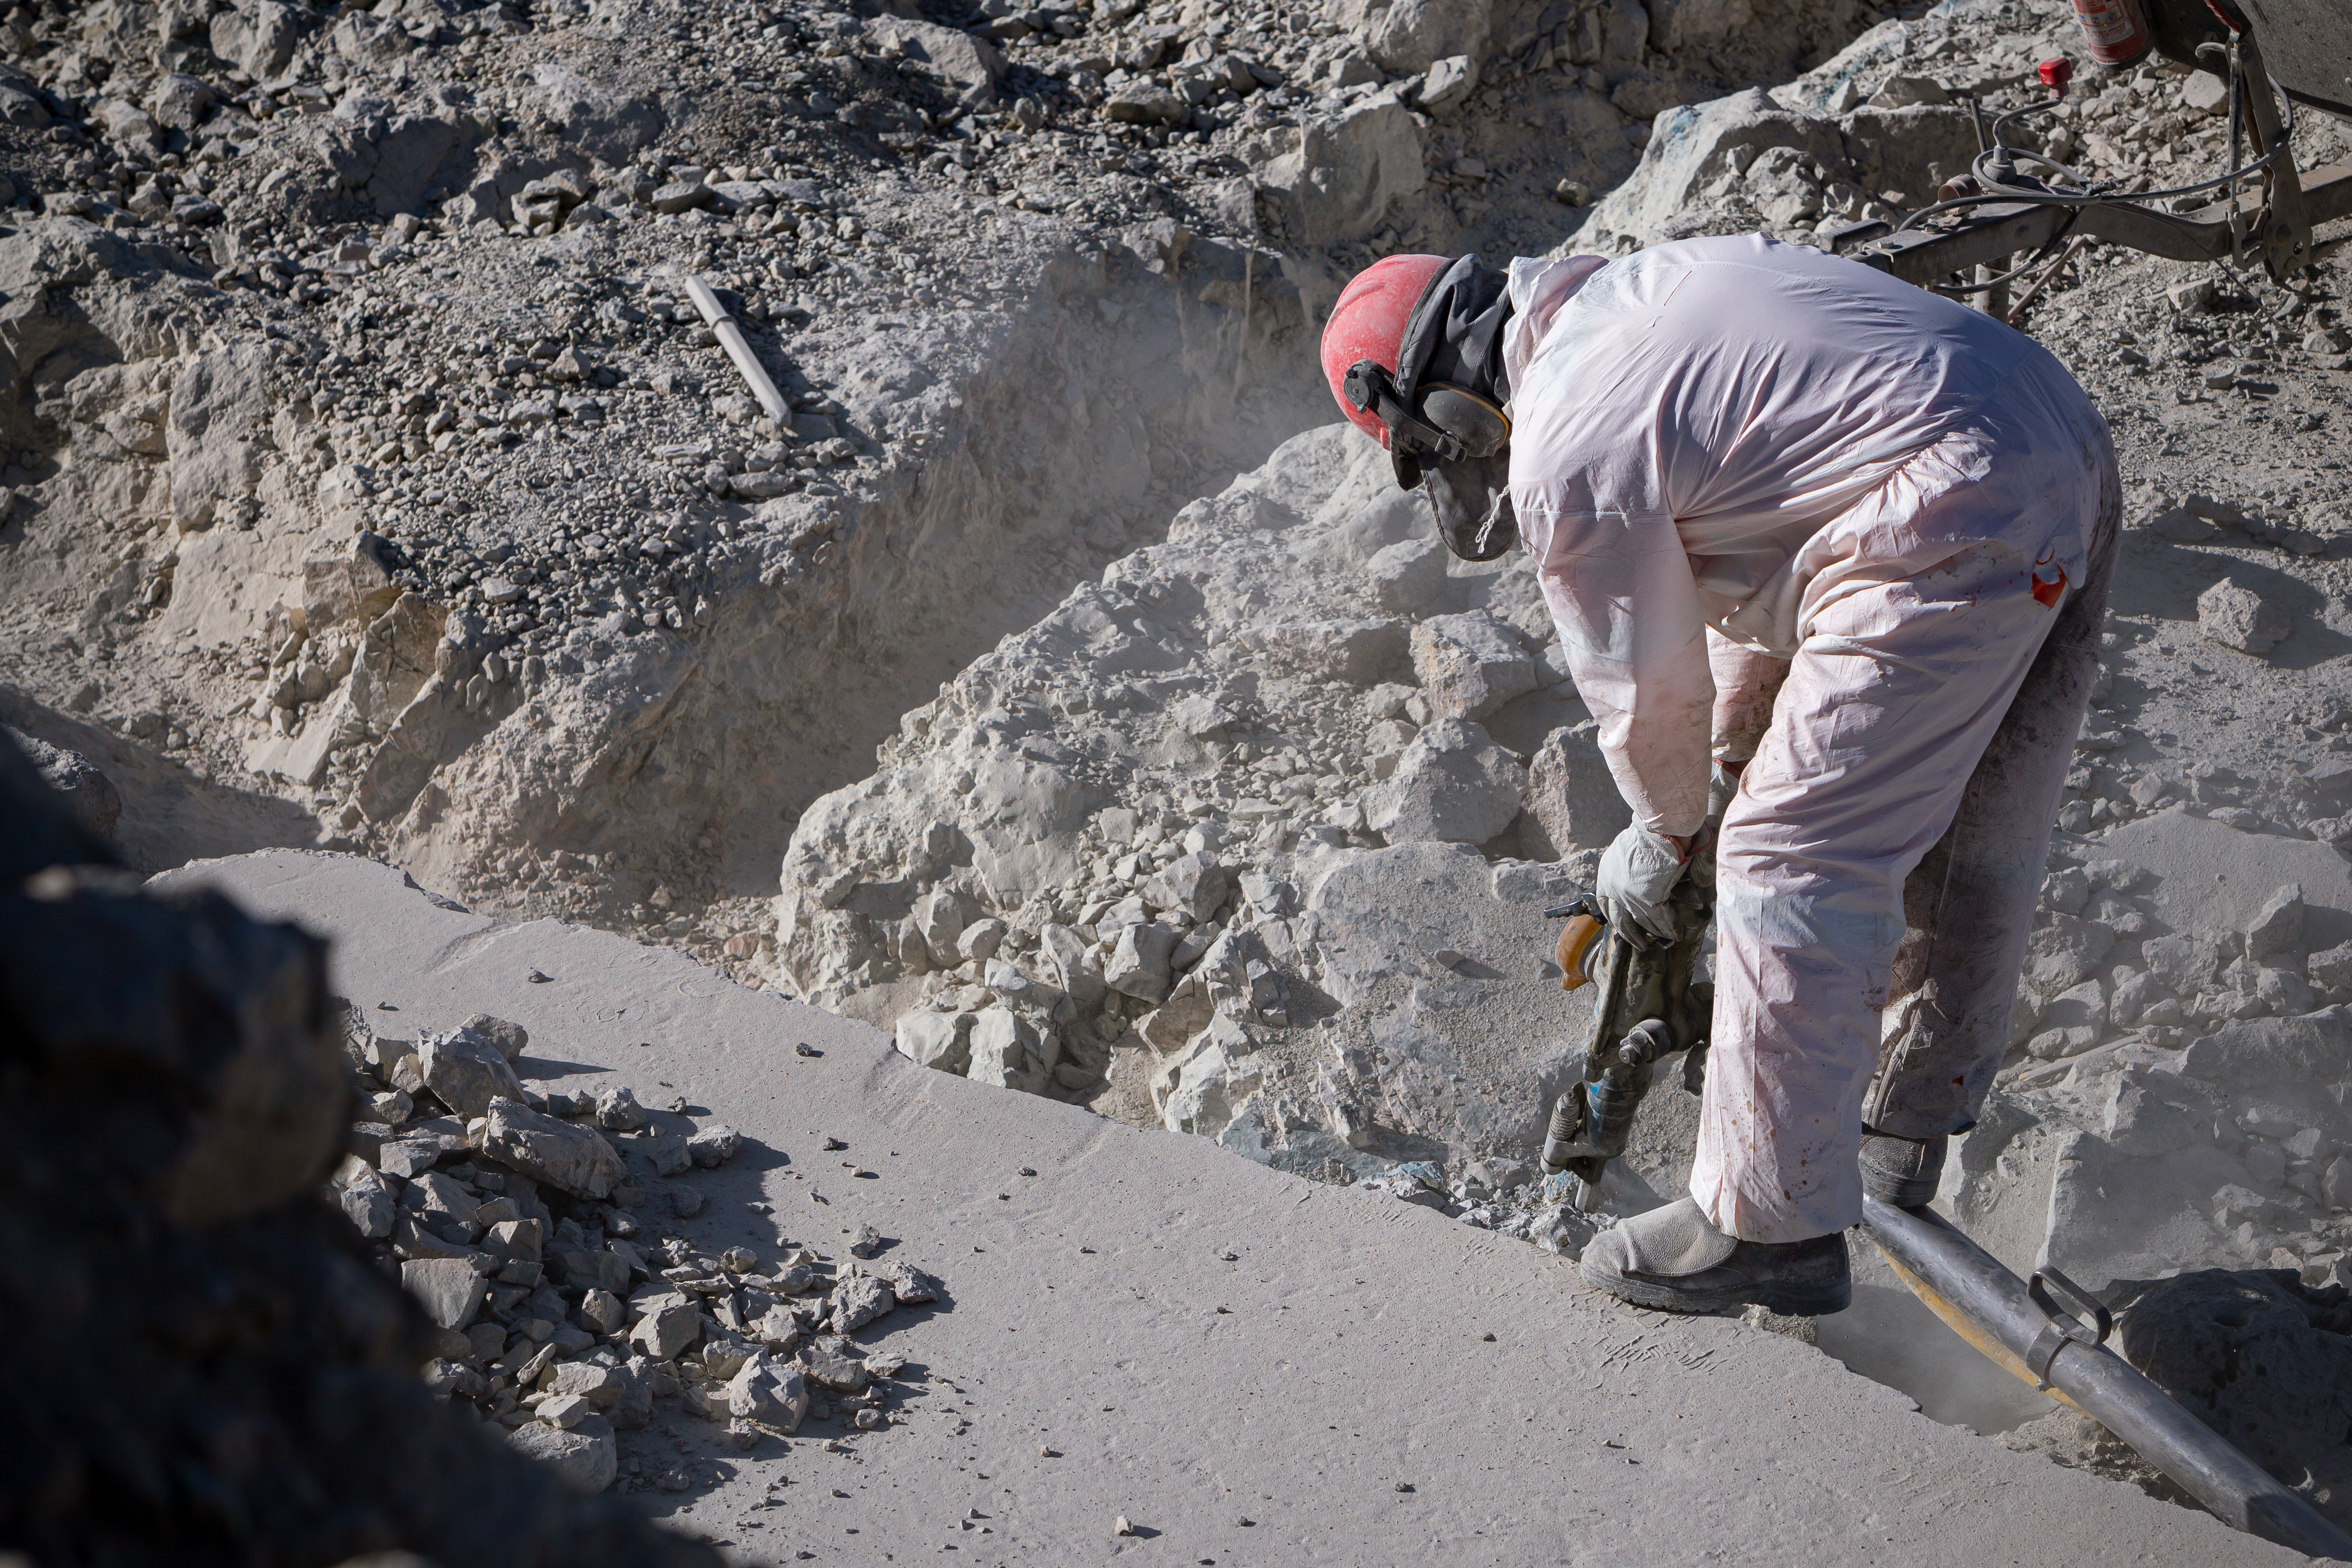

Construction of the ELT in Chile

Construction of the Extremely Large Telescope (ELT) in Cerro Armazones in Chile. The ELT will be the biggest "eye to the sky" with a 39-metre primary mirror, perfect for observing extra-solar planets, early-Universe galaxies and the nature of dark matter.

Credit: ESO/M. Zamani